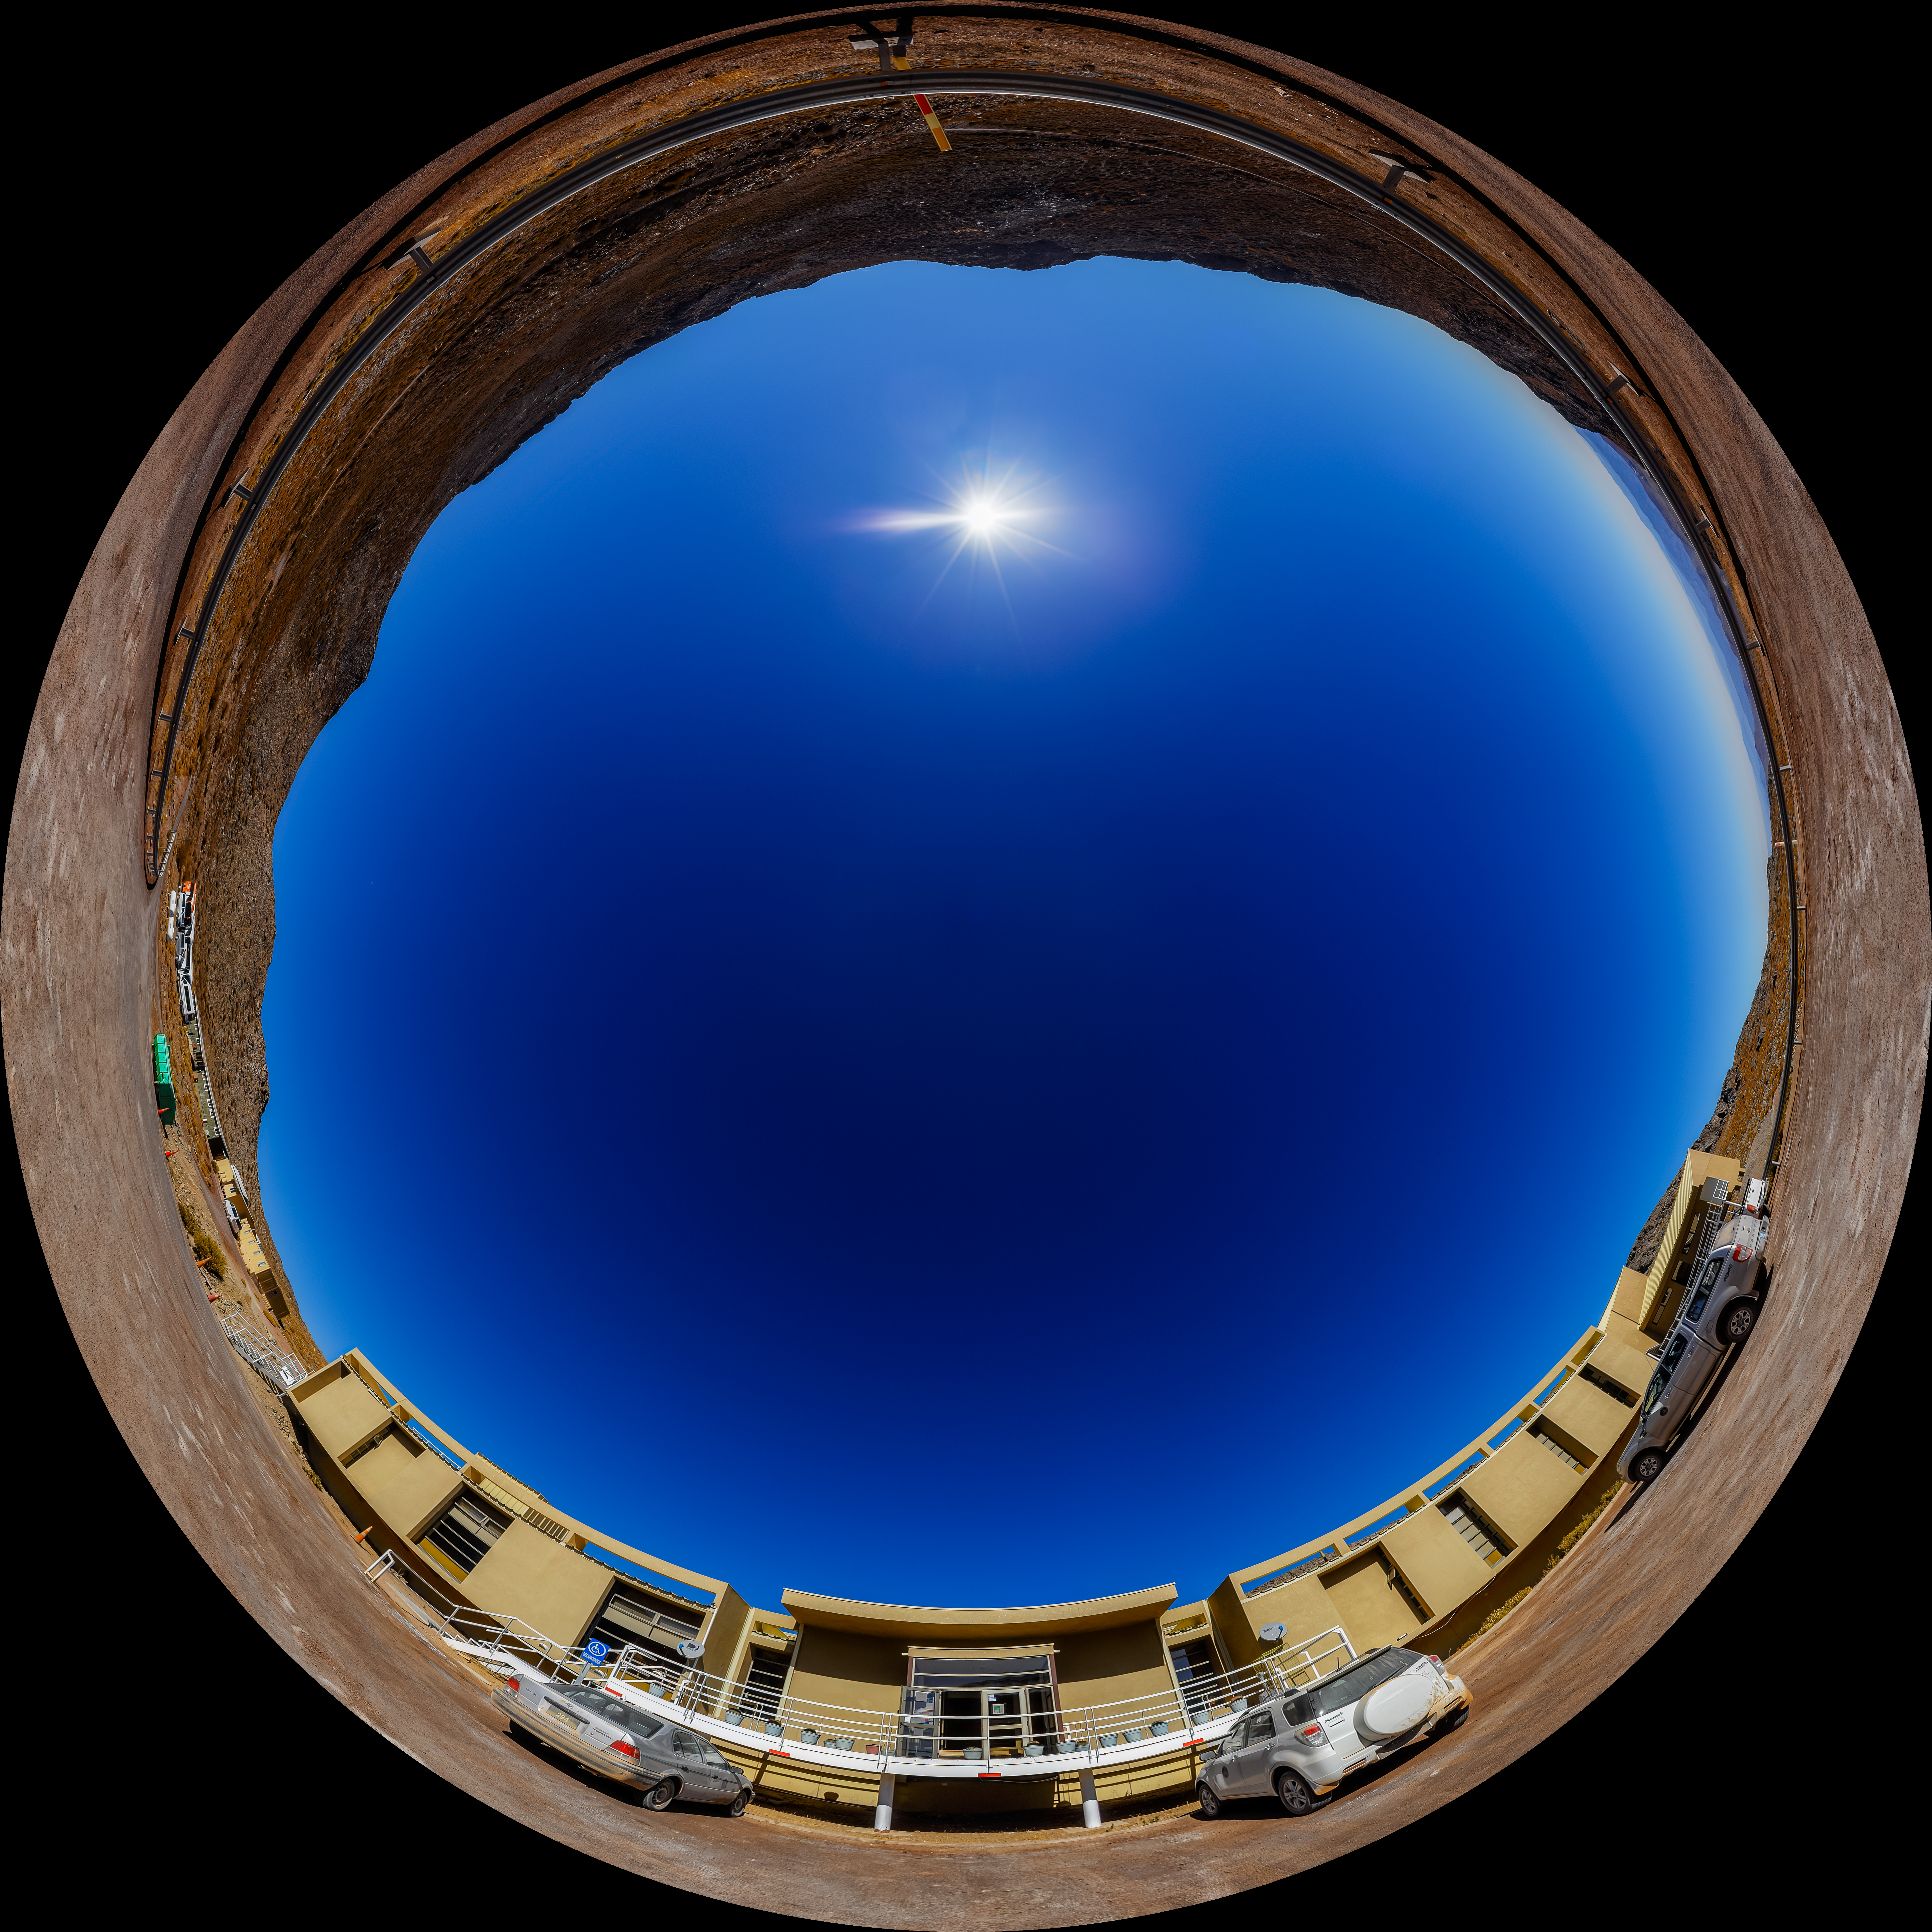

Cerro Pachón Hotel Fulldome

A fulldome view of the hotel at Cerro Pachón in Chile.

A 360 panorama version of this image can be found here.

Credit: CTIO/NOIRLab/NSF/AURA/P. Horálek